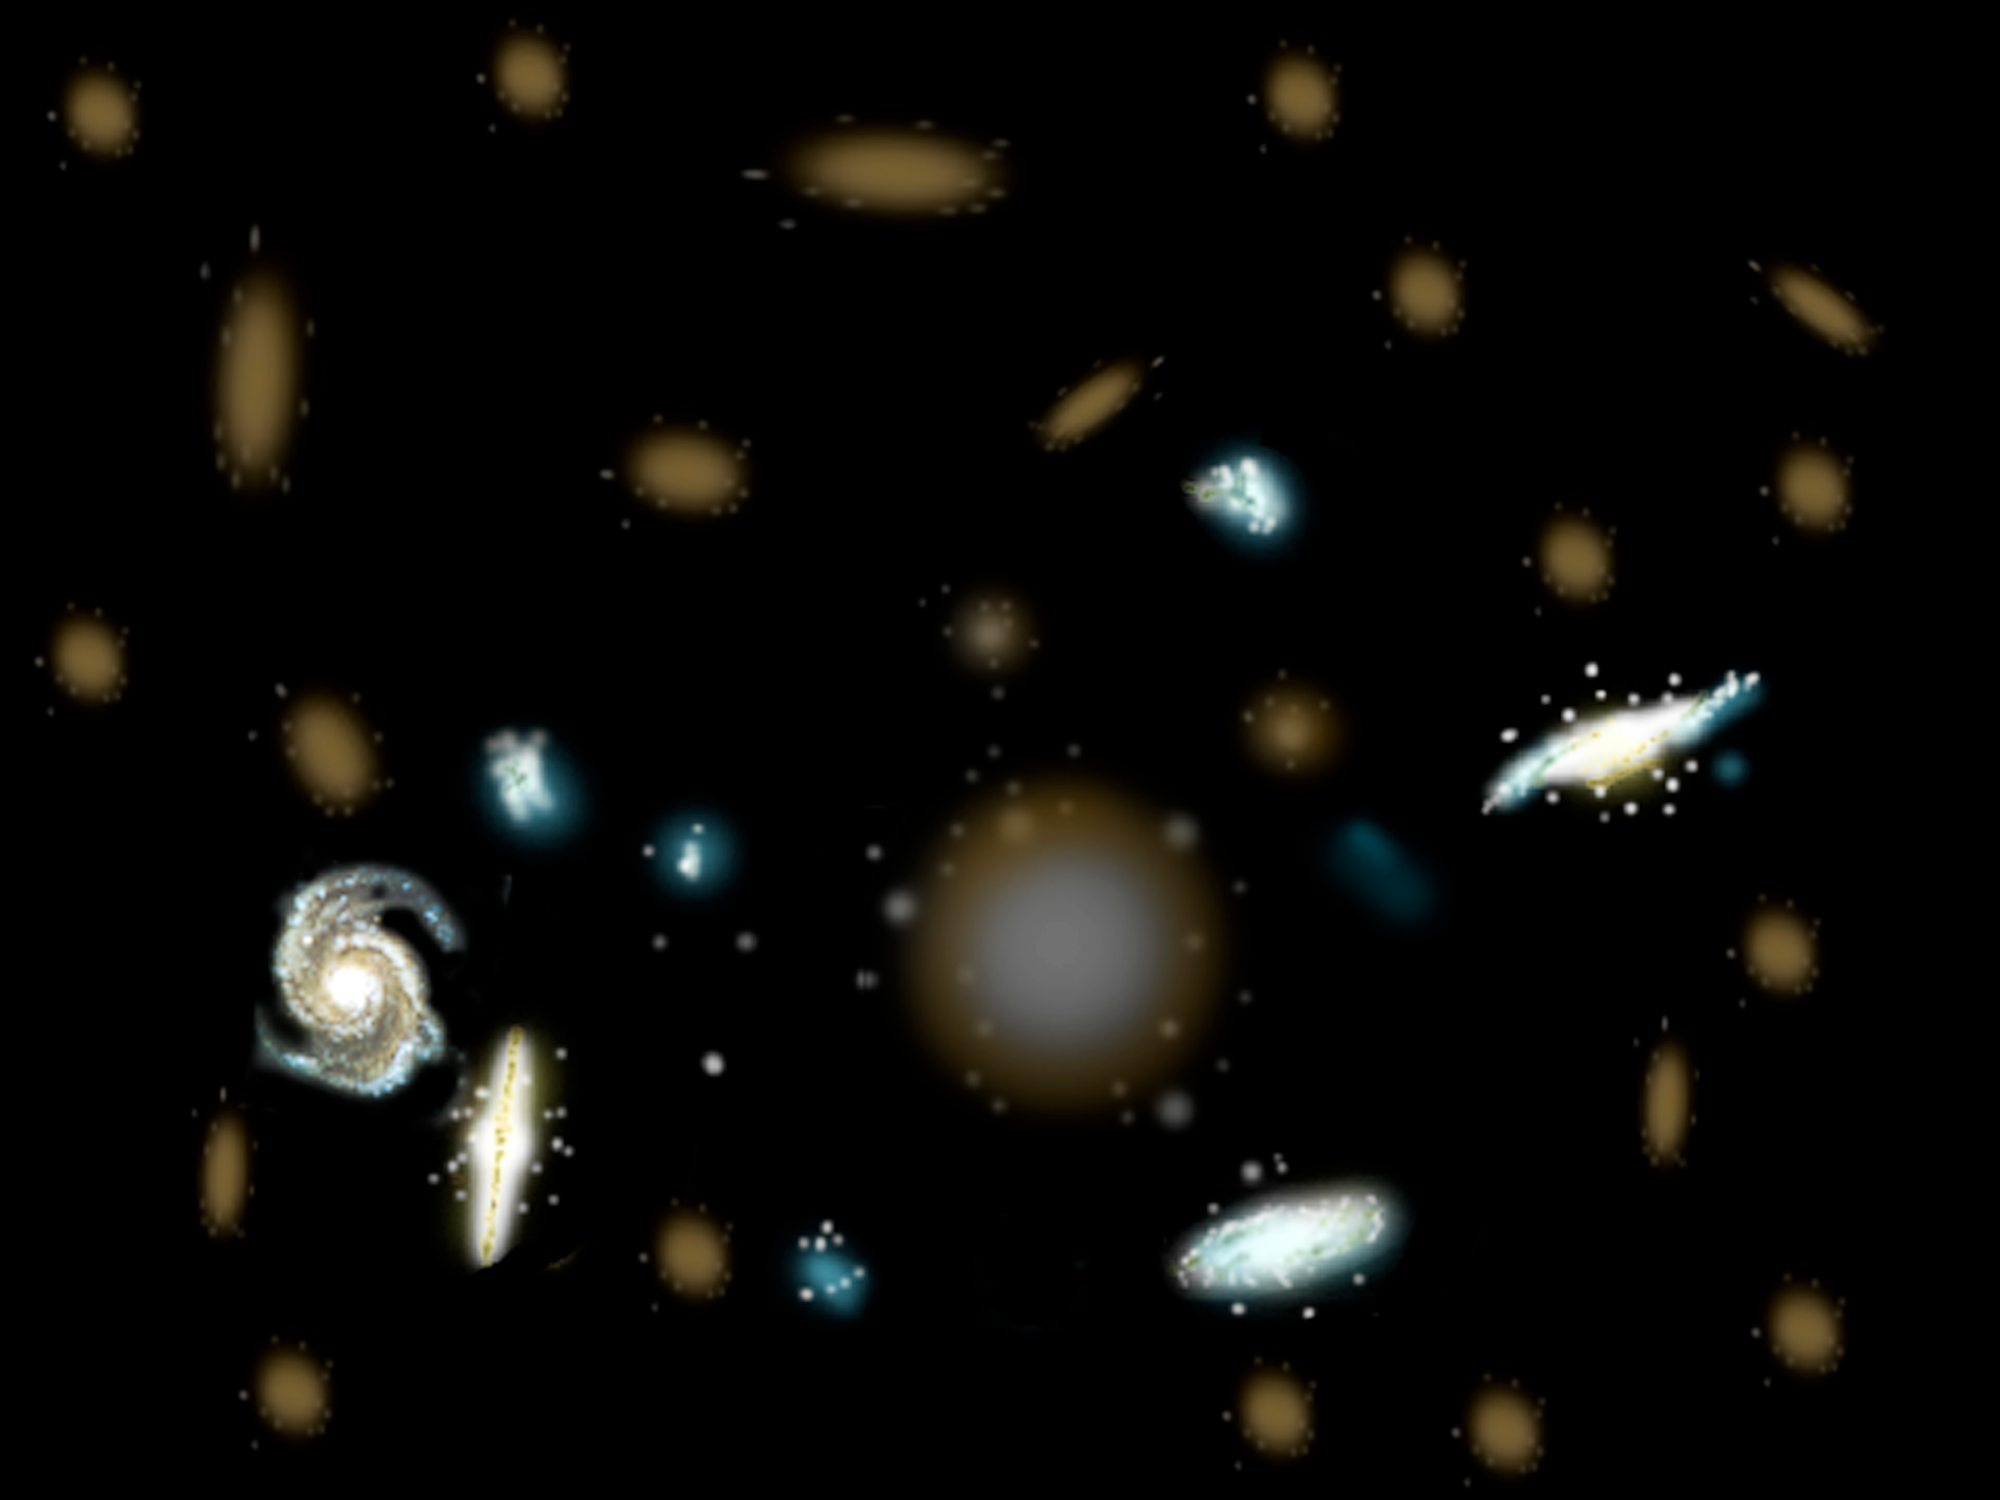

Why are some galaxies brighter than others?

Bright galaxies where stars are forming may outshine dimmer, more massive galaxies. In all previous surveys of the “Redshift Desert,” the brighter star-forming galaxies were the only type bright enough to be sampled. The Gemini Deep Deep Survey was able to sample the dimmer, more massive galaxies and provide a better representation of the galaxies at this epoch of the Universe. The GDDS results revealed that there is a greater abundance of these more massive and older galaxies than expected from current models when the Universe was only 20-40% of its current age.

Credit: Gemini Observatory/NSF/AURA/J. Lomberg